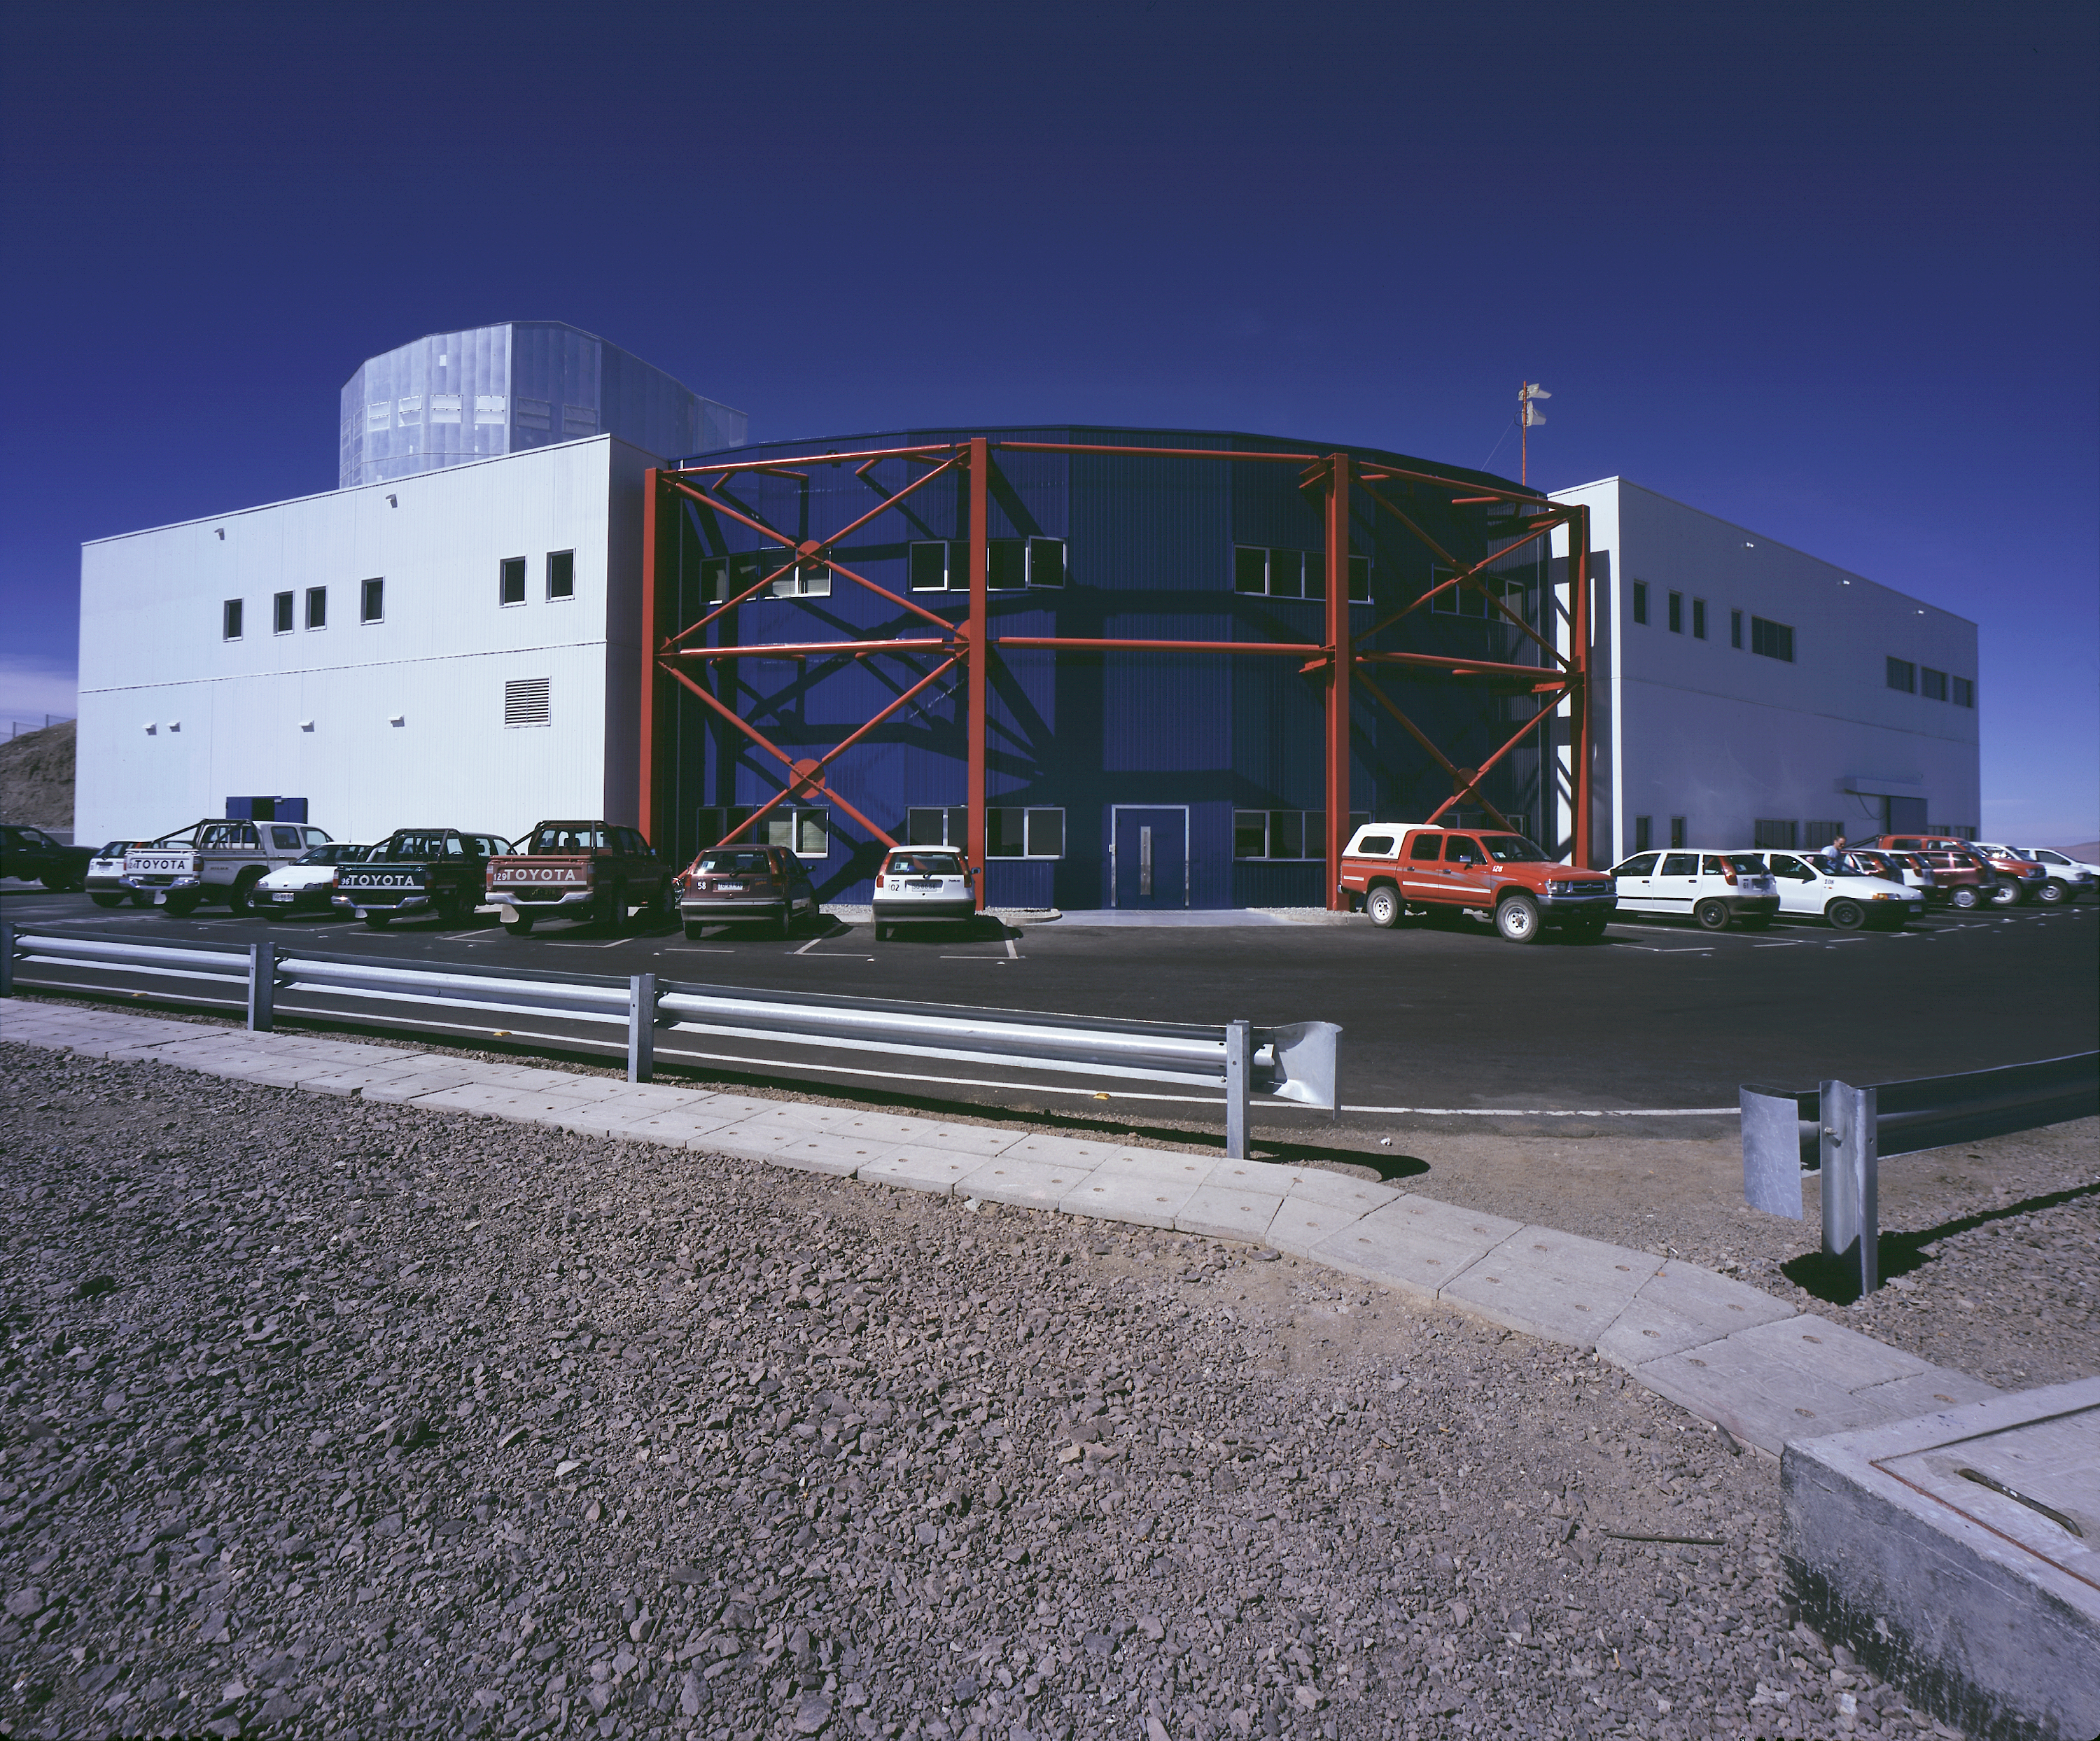

The VLT control room

The VLT Control Building, from which all observations are made. (Photo obtained on 23 March 2000).

The Control Building is located on a "shelf" below the main observing platform at the top of the Paranal Mountain. It is the true hub of the Paranal Observatory and it is from here that the VLT telescopes and instruments are controlled by the observing teams. Daytime maintenance routines are also carried out by the ESO engineers via the computer terminals and monitors here.

Each of the four Unit Telescopes is controlled from a specific area (a "module") within the Control Room. From here, the night assistants, engineers and astronomers perform the observations. The work includes continuous monitoring and optimisation of the telescope status, pointing of the telescope towards the celestial objects to be observed, adjustments of the instrument (camera, spectrograph) before the exposures, as well as subsequent transfer and storage of the data from the instrument and a first evaluation of the results.

The fact that all work is done from a single room greatly facilitates the direct interaction between the different groups of observers.

Credit: ESO